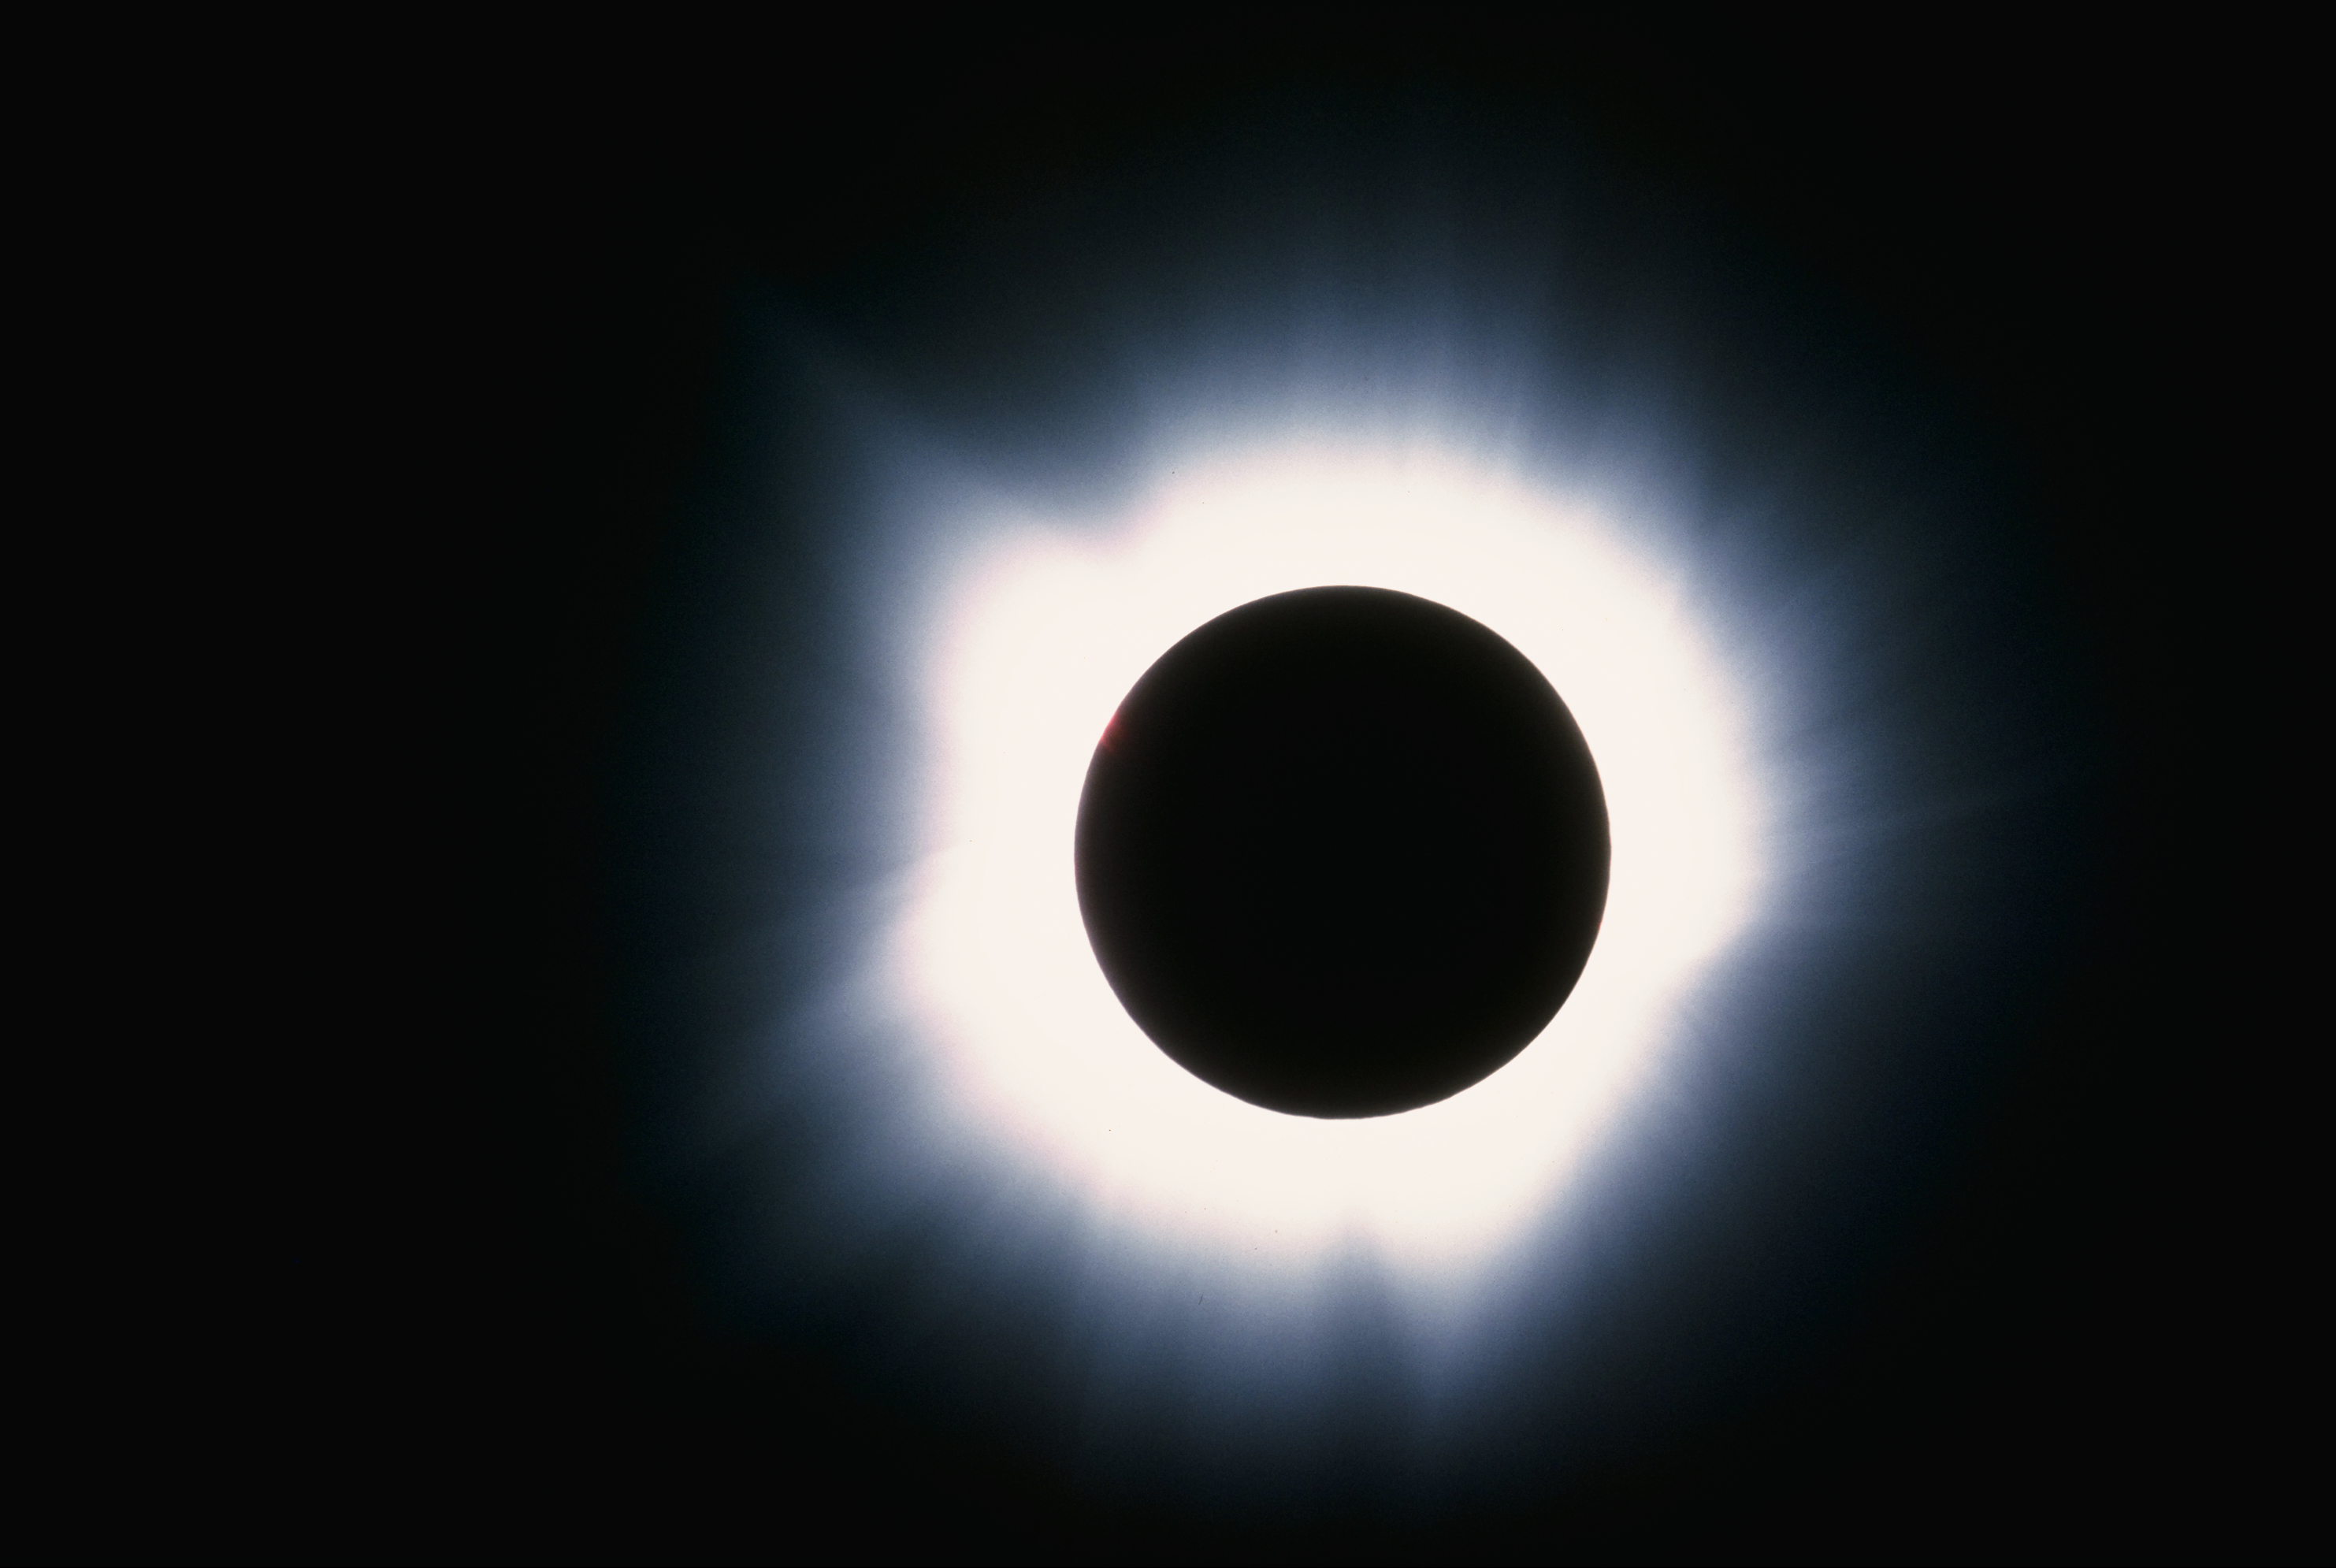

Solar eclipse, March 7th 1970

The delicately structured glow of the solar corona, or solar atmosphere, is seen during the March 7th 1970 total eclipse of the Sun. The corona is visible to the naked eye only during an eclipse.

Credit: NSO/AURA/NSF